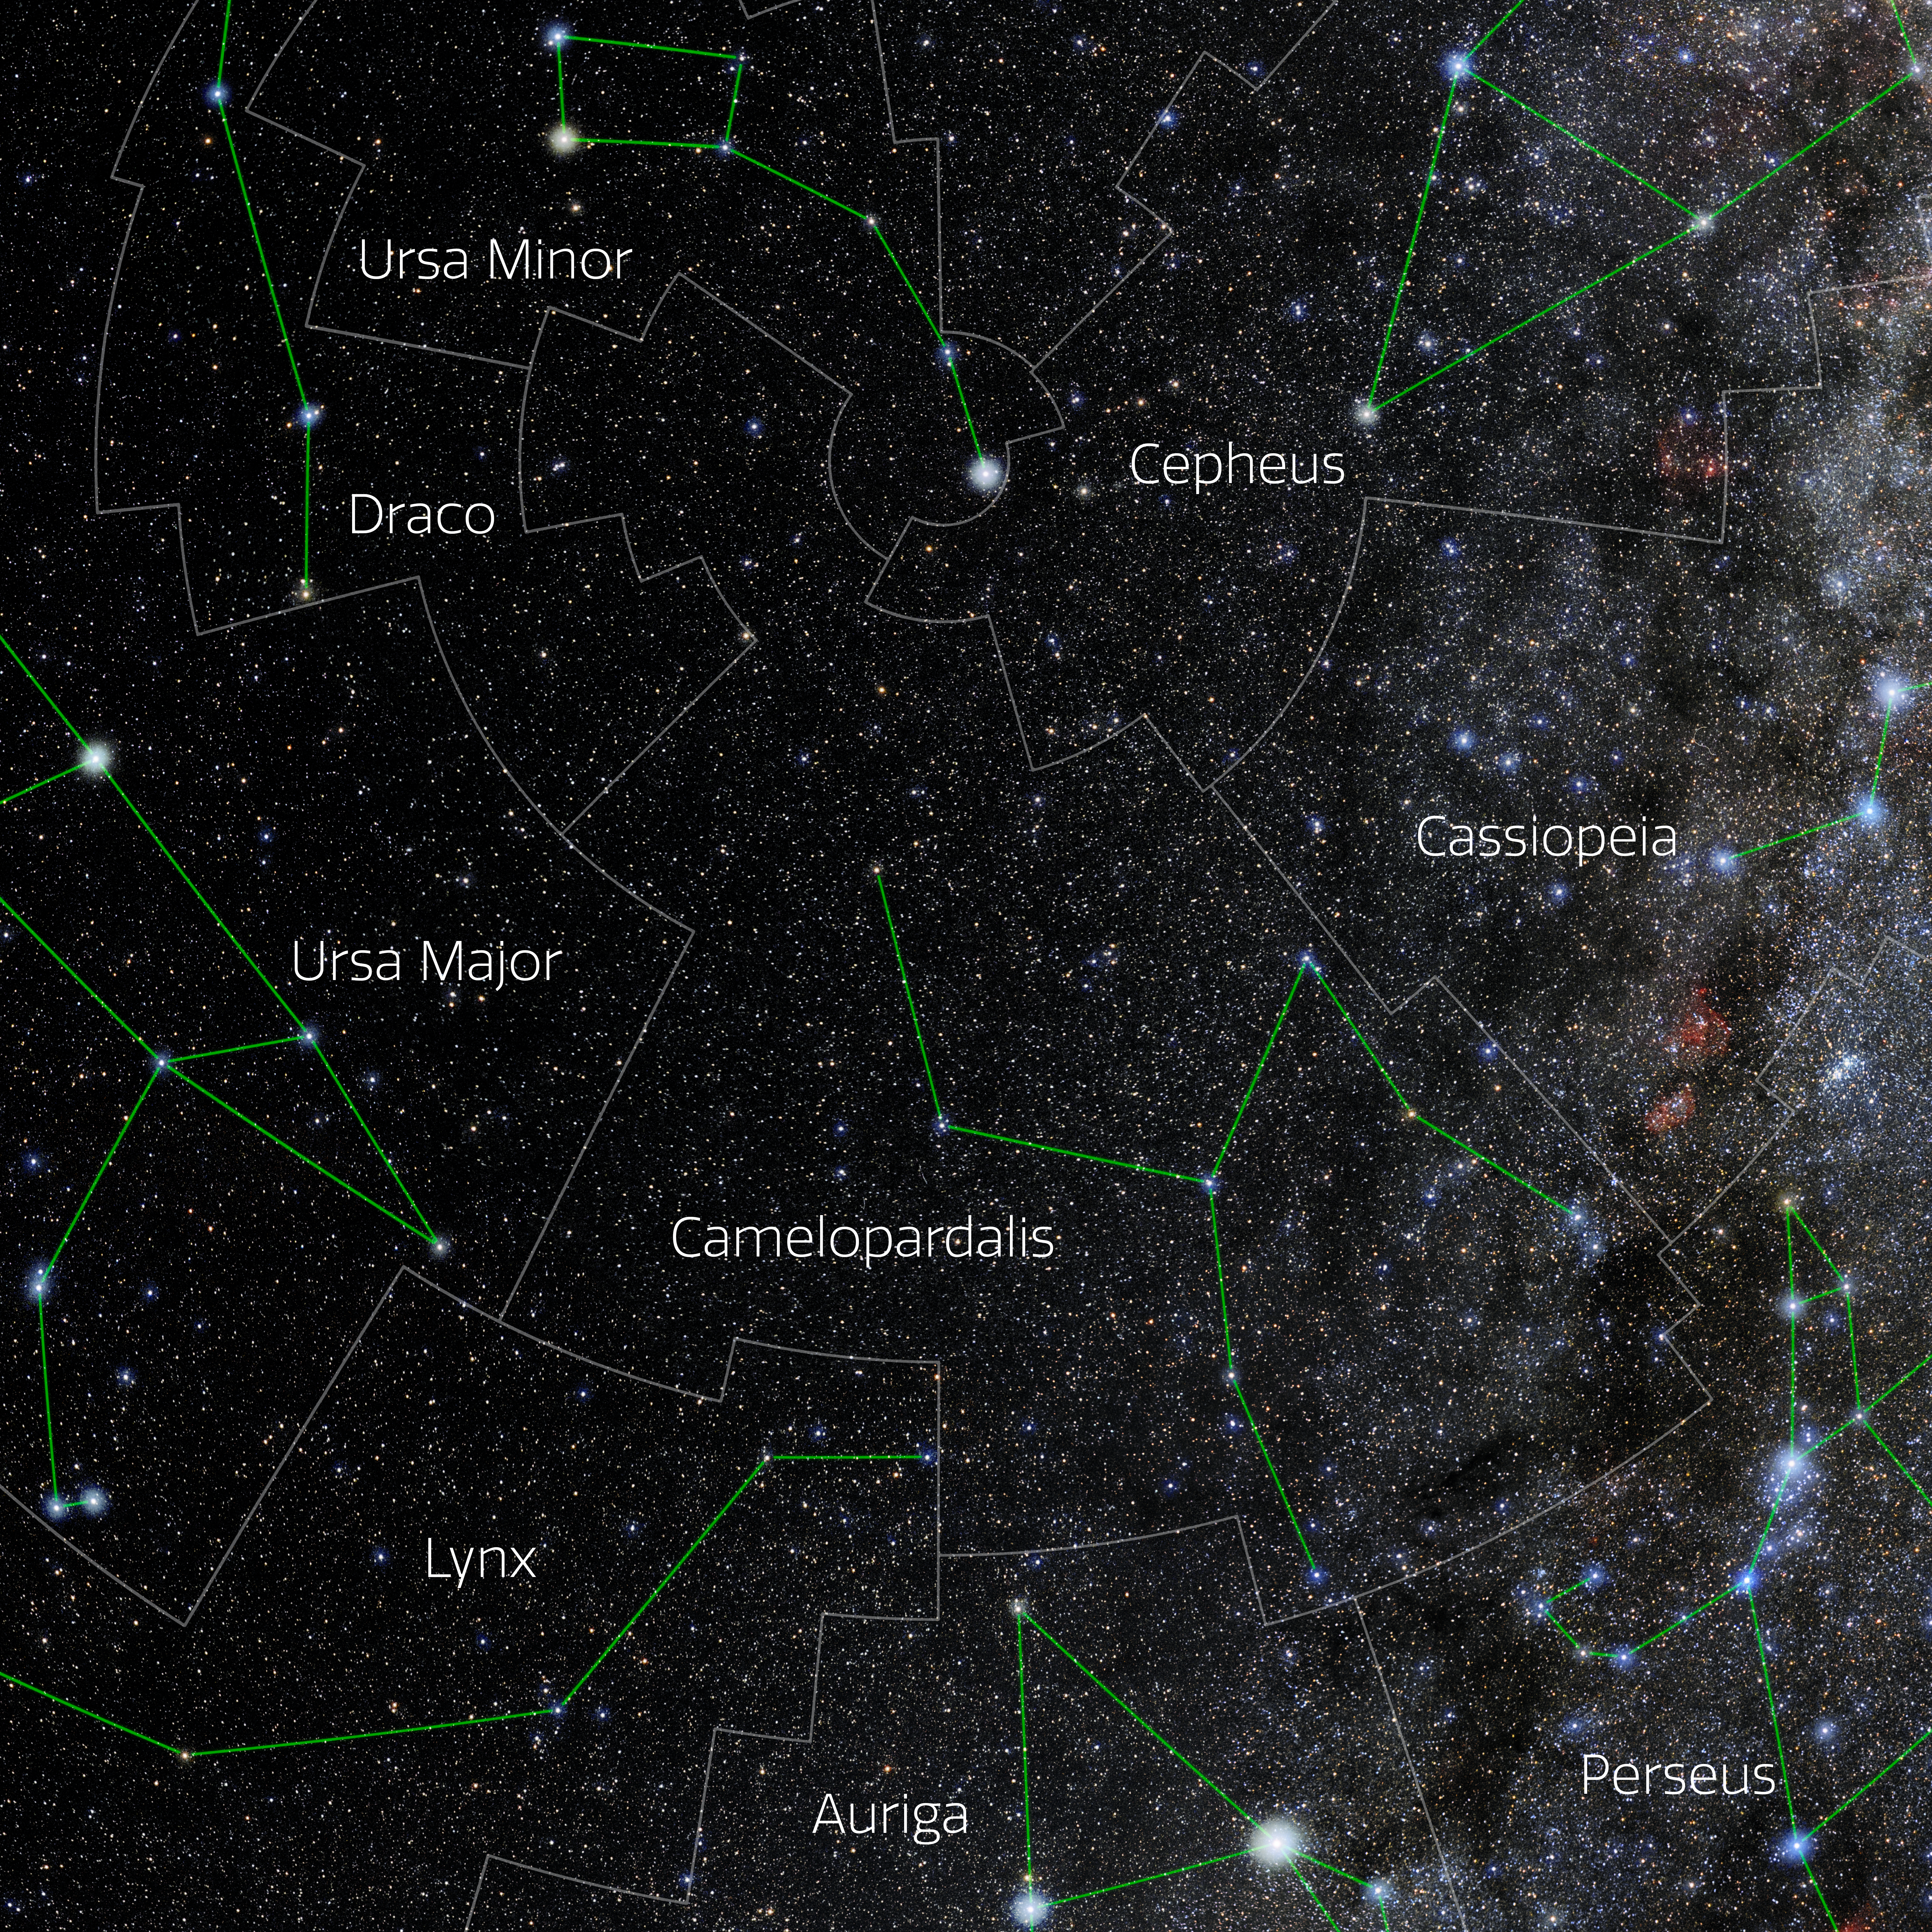

Camelopardalis (Annotated)

Photo of the constellation Camelopardalis with annotations from IAU and Sky & Telescope. Here is the non-annotated version.

Credit: E. Slawik/NOIRLab/NSF/AURA/M. Zamani